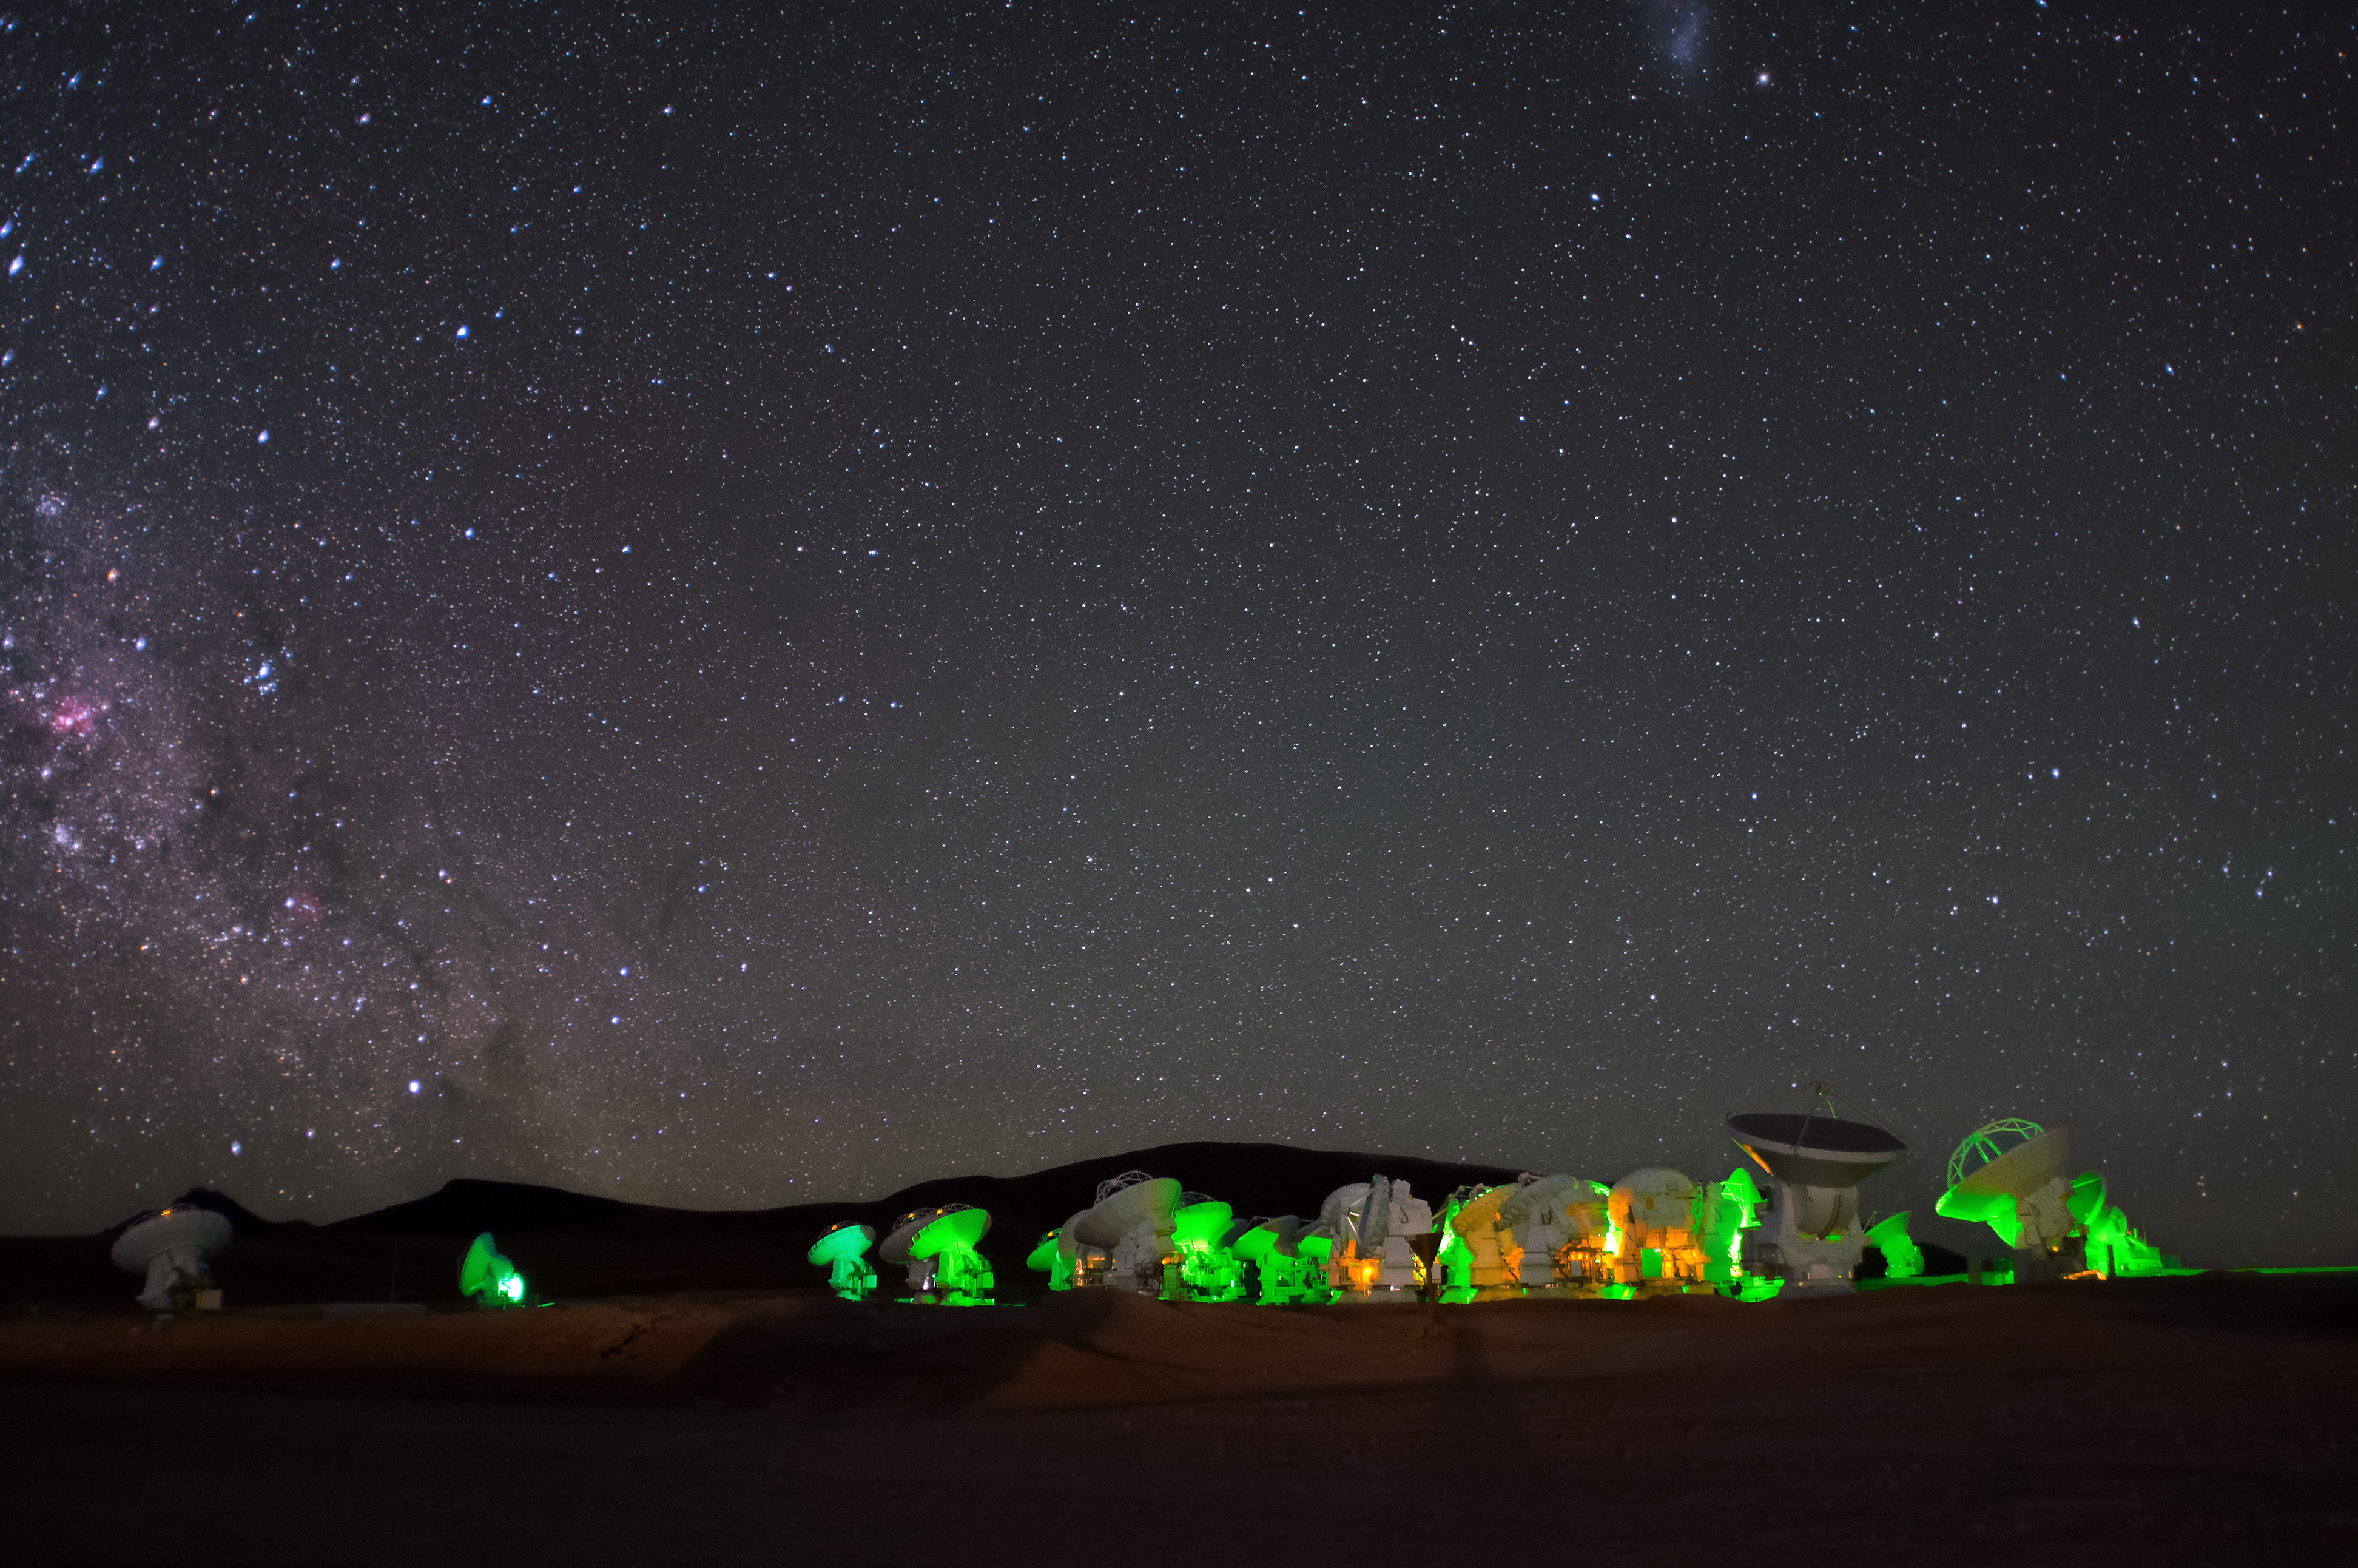

ALMA Operations Site panorama

ALMA, cast in neon green, on the Chajnantor plateau. On the left of the picture, a section of the Milky Way's central bulge can be seen, speckled with bright blue stars and pink stellar nurseries.

Credit: S. Otarola/ESO